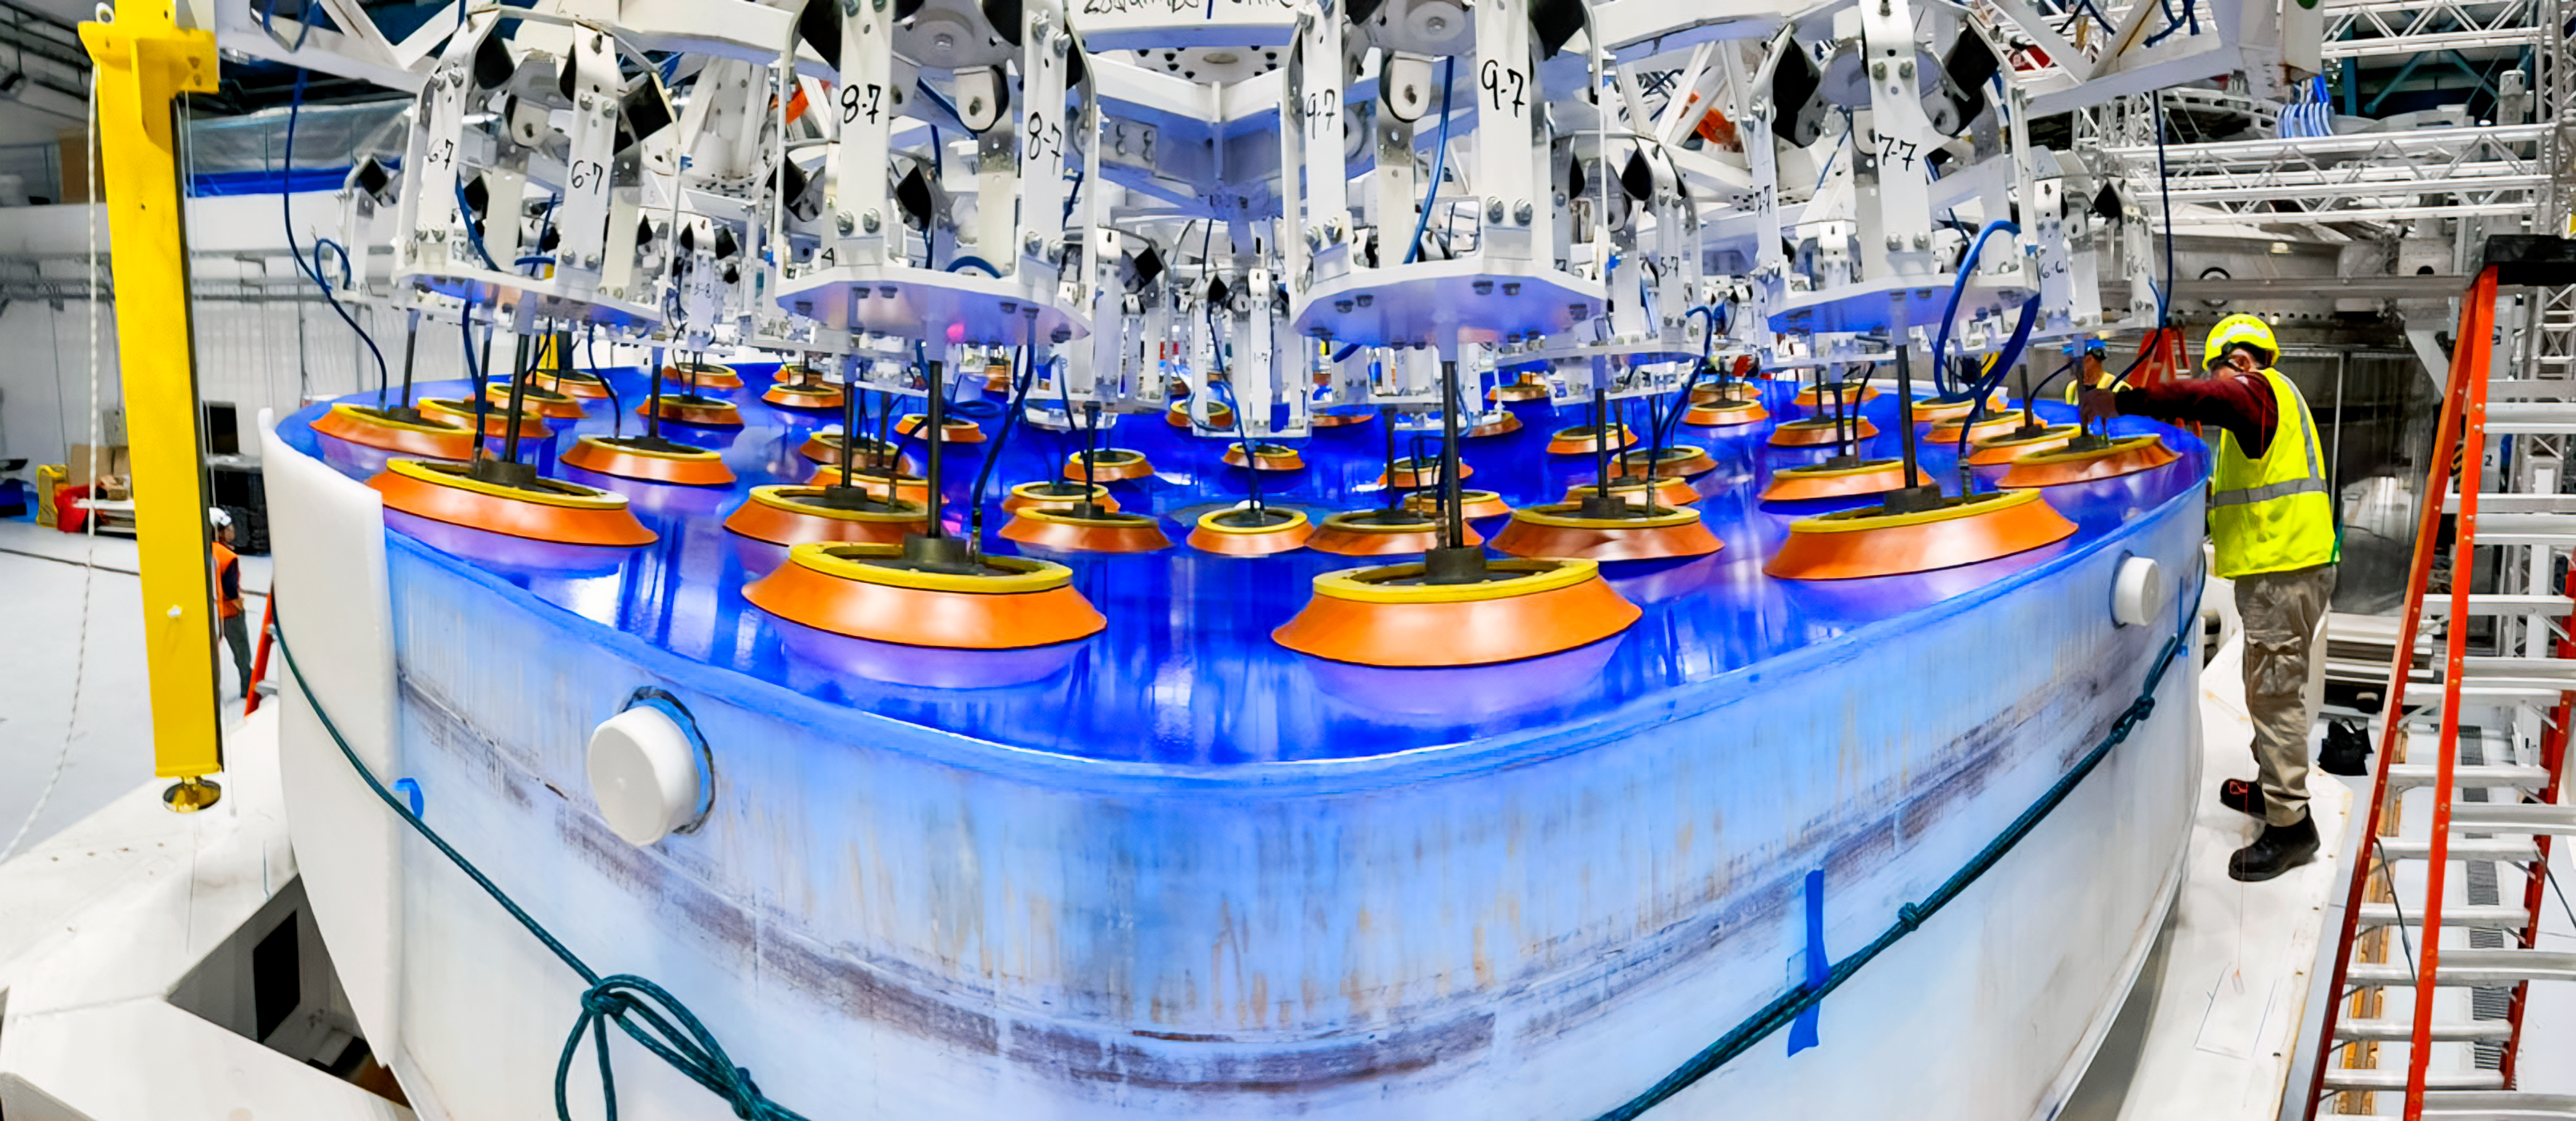

Rubin M1M3 Install on Cell

On the summit, the glass blank for Rubin’s 8.4-meter primary/tertiary mirror (M1M3) was moved onto the mirror cell — the mirror’s steel support structure — for the first time on 20 March 2024.

Credit: RubinObs/NOIRLab/SLAC/NSF/DOE/AURA